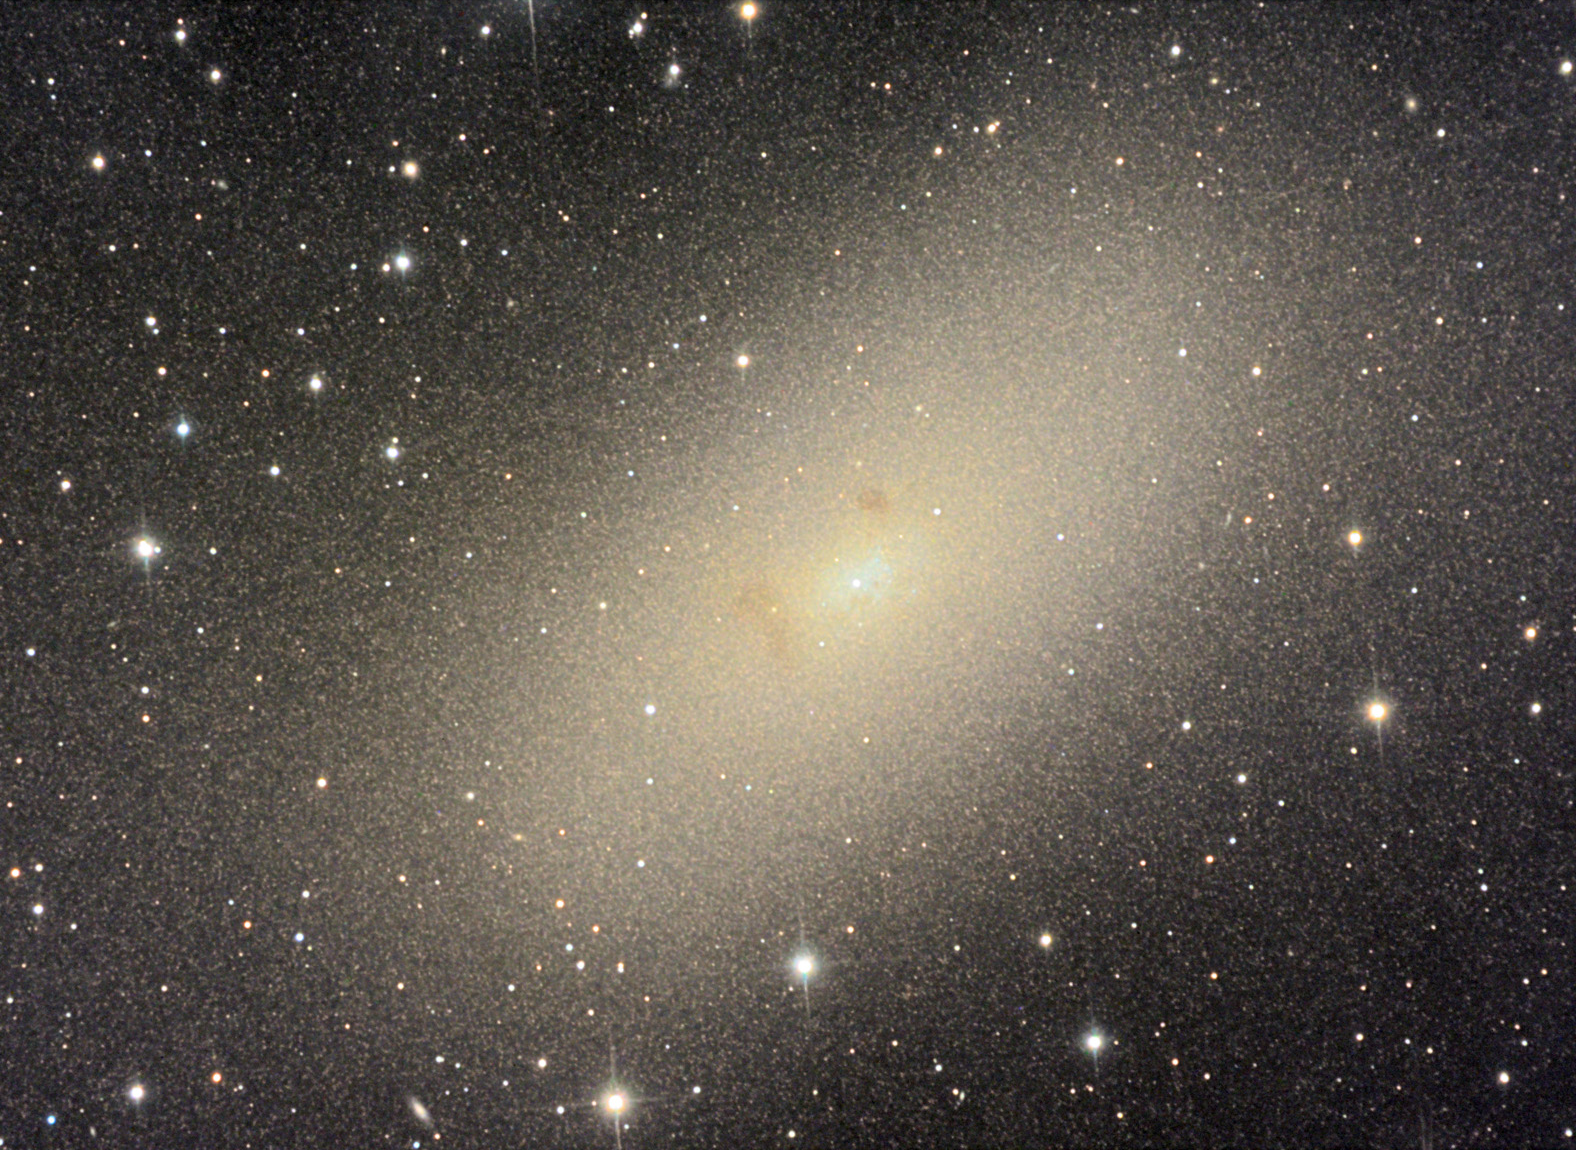

NGC 205 (M110)

This dwarf elliptical galaxy is a satellite of the famous Andromeda galaxy (M31). Unlike most elliptical galaxies, NGC 205 shows evidence of recent star formation. Charles Messierʼs records suggest that he observed this galaxy with M31 and M32, but did not list it in his catalogue of comet-like objects. Only after his death did NGC 205 become recognized as the 110th and final Messier object.

This image was taken as part of Advanced Observing Program (AOP) program at Kitt Peak Visitor Center during 2014.

Credit: KPNO/NOIRLab/NSF/AURA/Adam Block